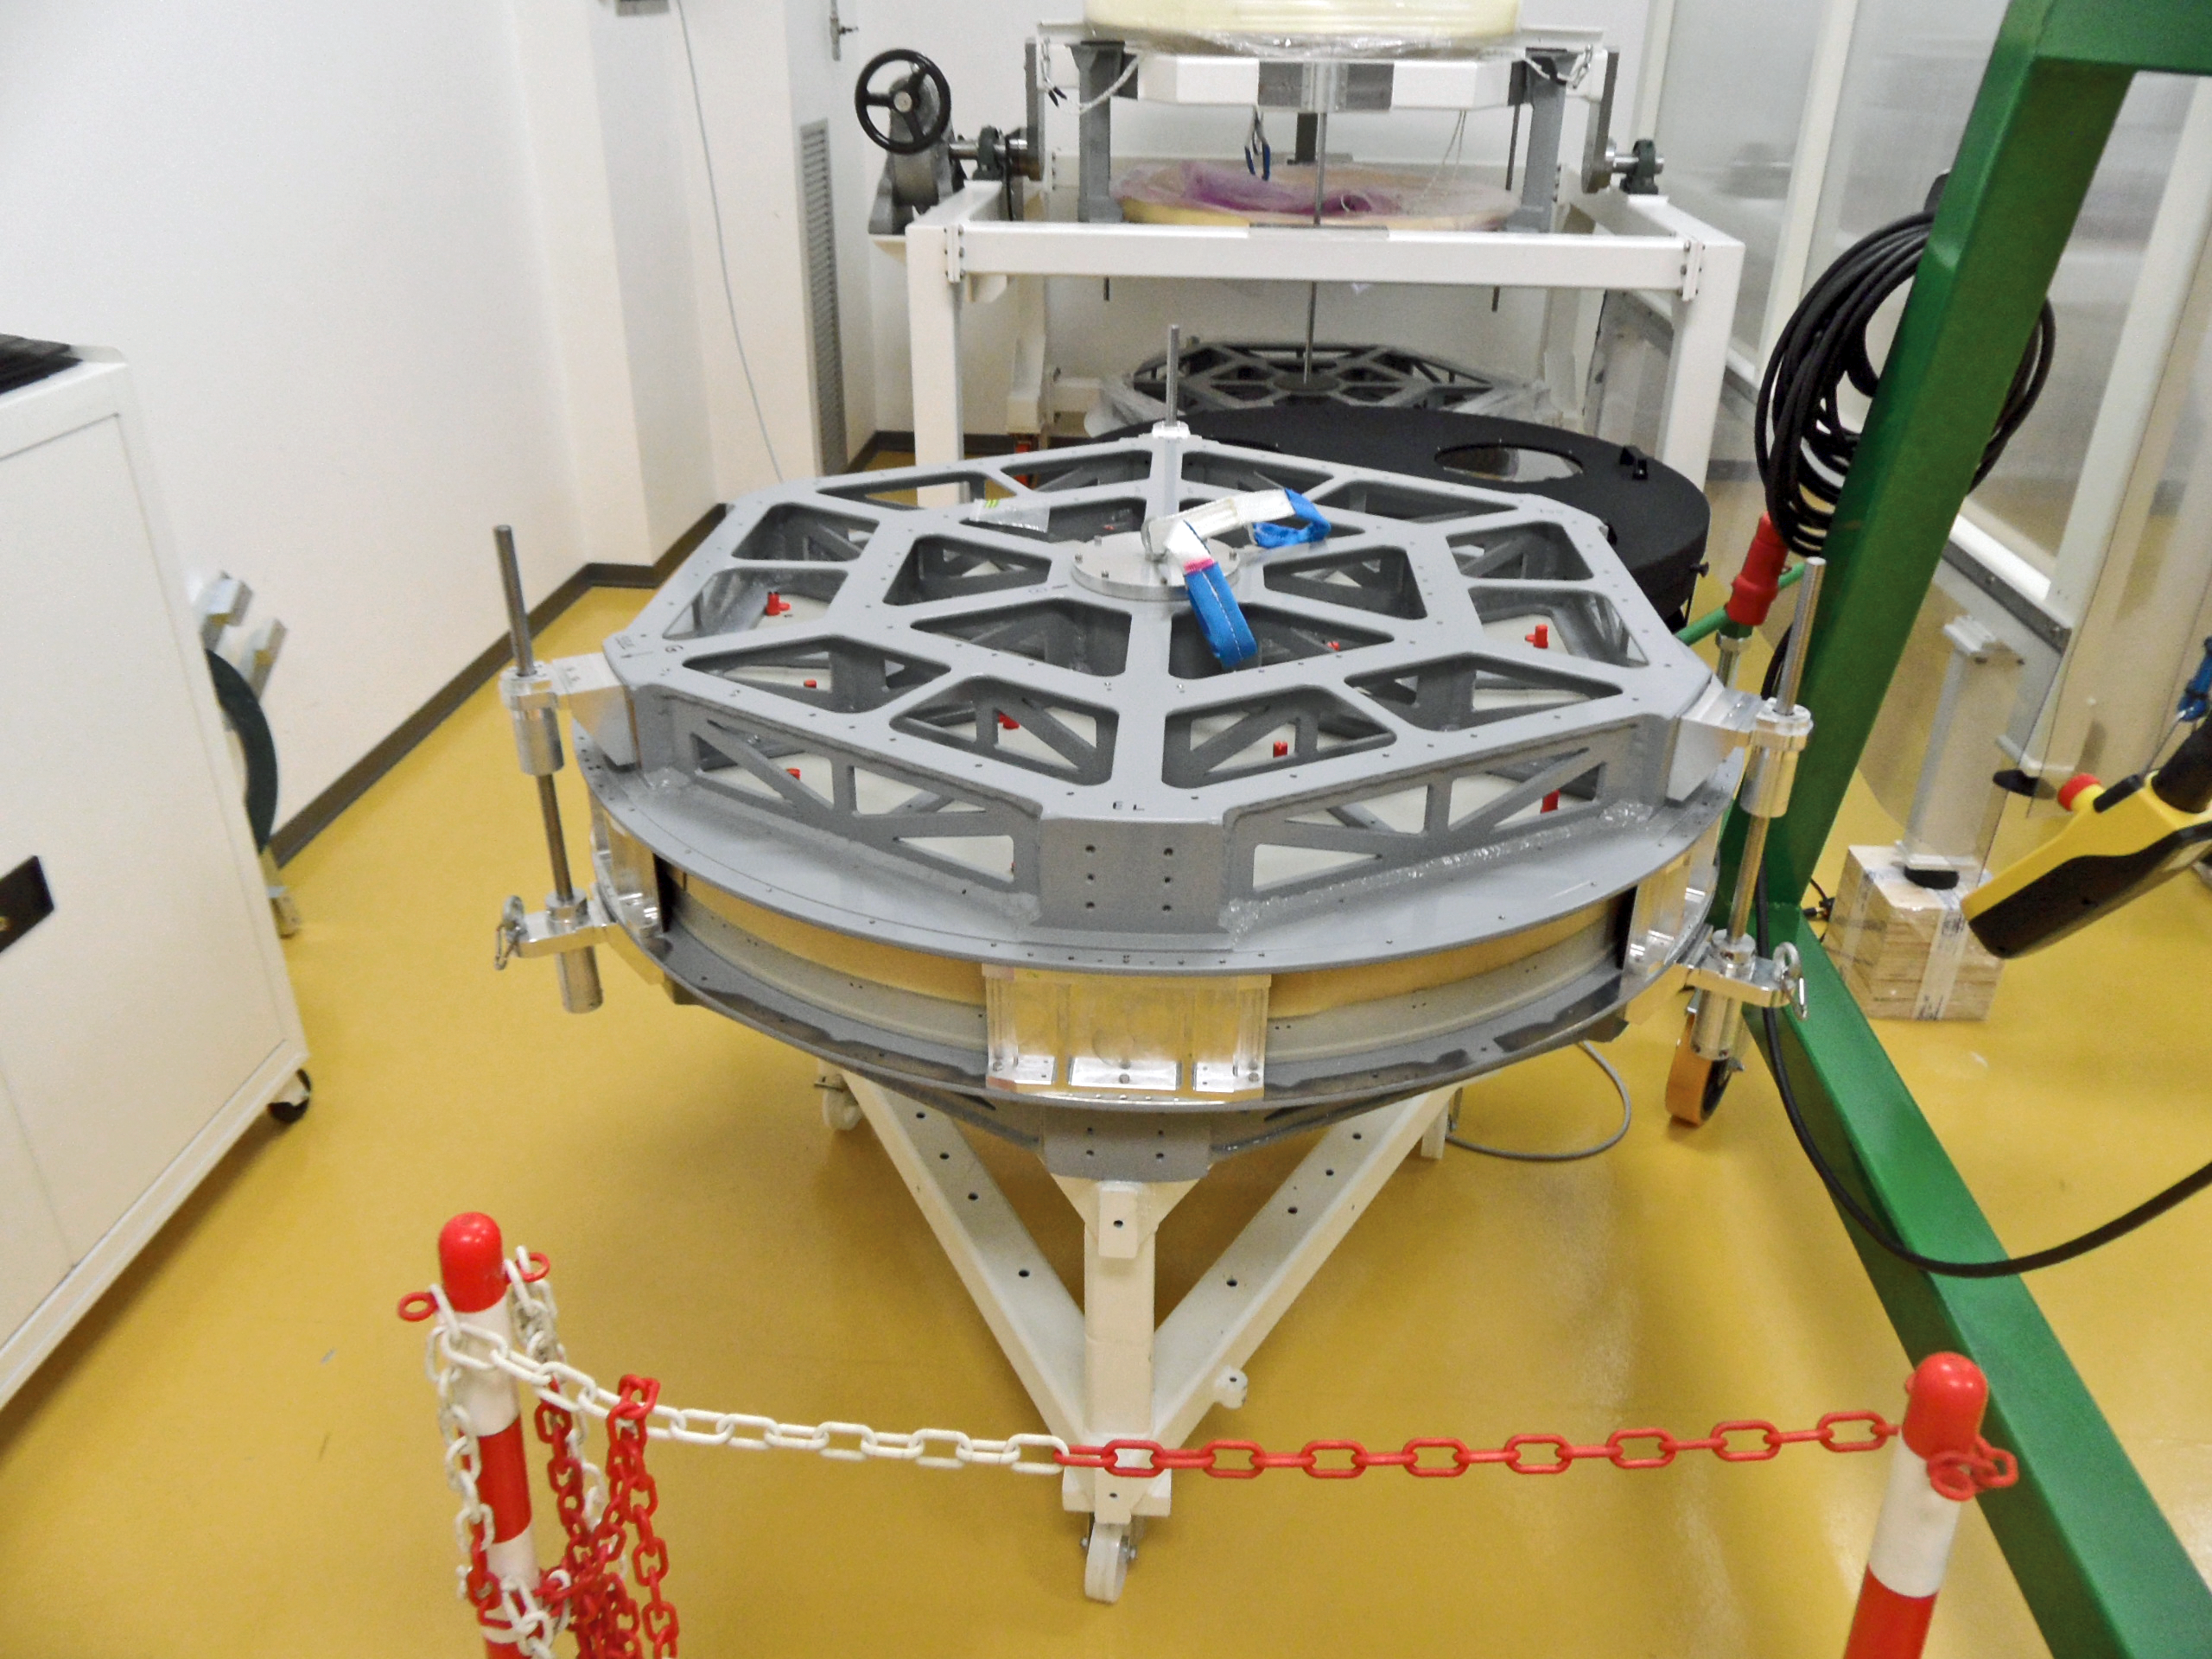

Deformable secondary mirror transport box

This is the transport box for the thin-shell mirror of the second generation Very Large Telescope mirror unit, the deformable secondary mirror (DSM).

The transport box fulfils several functions as well as transport of the shell: the lower (concave) half is used to aid the removal and installation on the shell to the DSM and the convex half of the shell can be used as a “coating body”.

To find out more about the DSM and its construction and installation read issue 151 of the messenger.

Credit: ESO